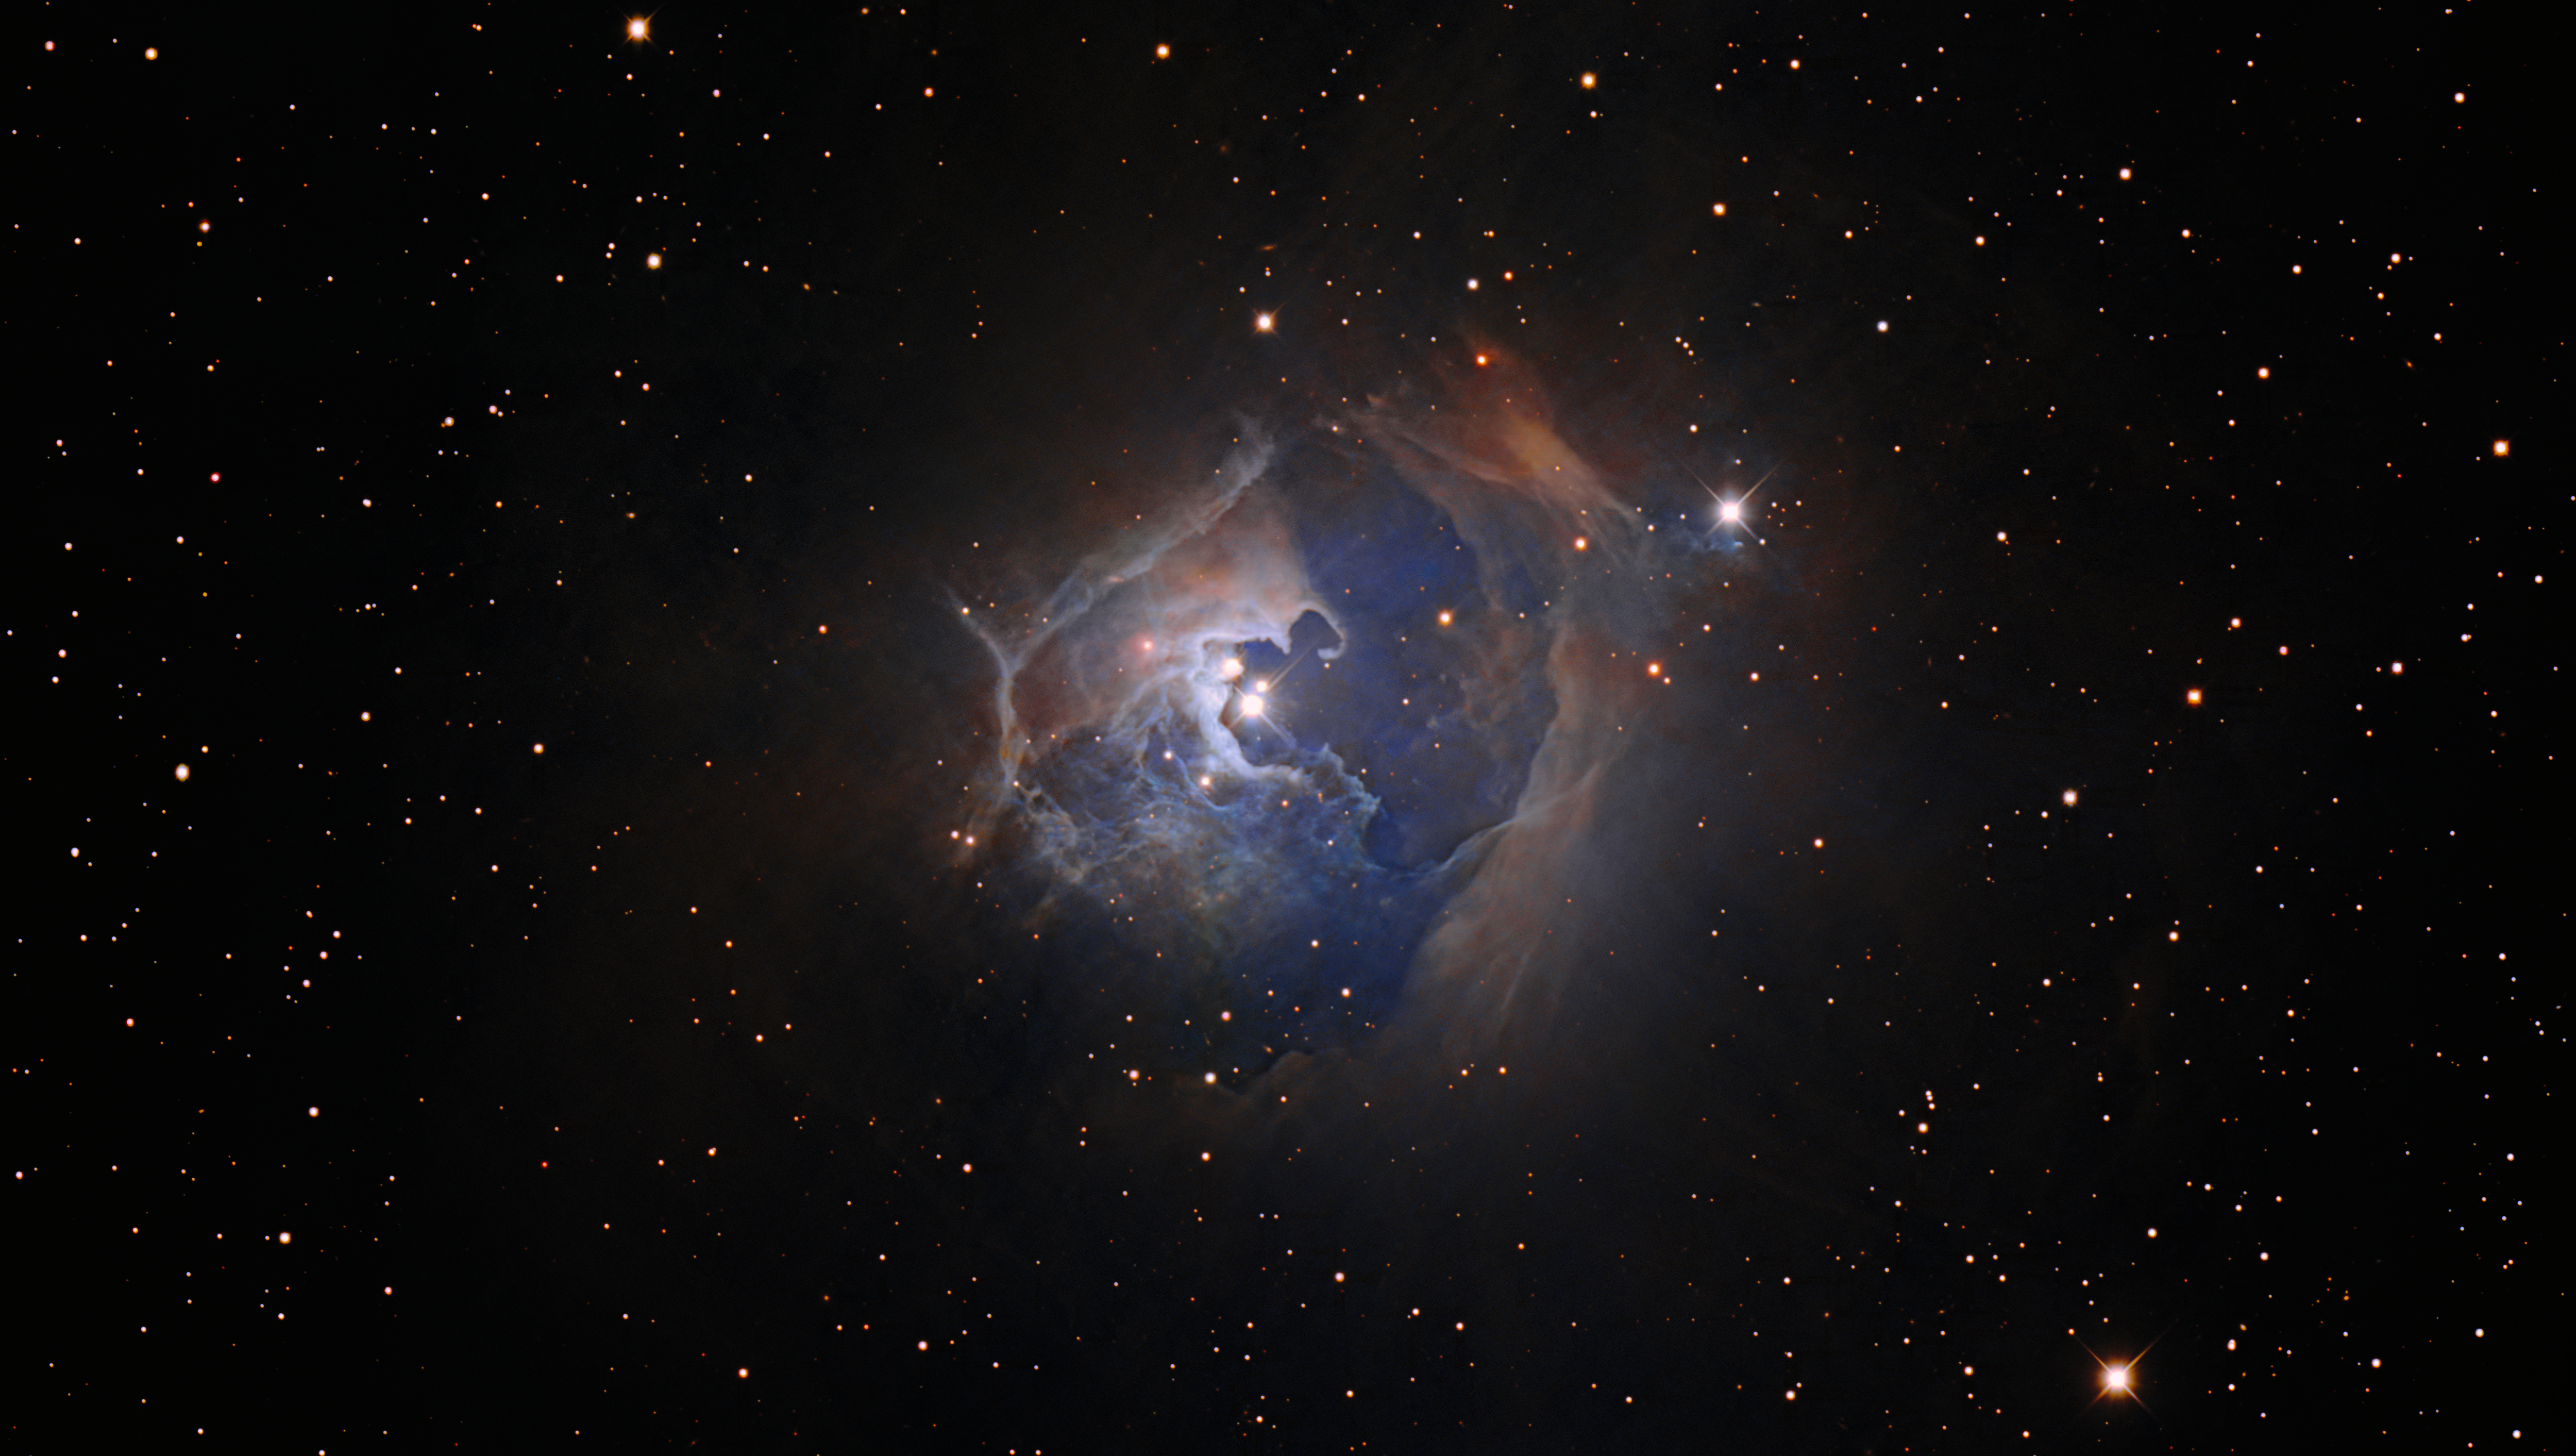

Triple Stellar Treat

This observation captures the variable star HP Tau, which lies more than 550 light-years from Earth in the constellation Taurus. This image was created using data from the Nicholas U. Mayall 4-meter Telescope at Kitt Peak National Observatory (KPNO), a Program of NSF NOIRLab. HP Tau is a T Tauri star, a young and chaotic type of star that is settling into a more sedate phase of stellar life known as the main sequence. The length of time that a star spends on the main sequence will depend on its mass. Our Sun, for example, is about halfway through its roughly 10-billion-year main-sequence lifetime.

HP Tau is part of a triple star system — the three separate stars are visible at the center of this image — surrounded by a large arcing reflection nebula. These nebulae, as the name suggests, reflect the light from nearby stars rather than glowing like emission nebulae elsewhere in the Universe.

Credit: KPNO/NOIRLab/NSF/AURA/T.A. Rector (University of Alaska Anchorage/NSF NOIRLab)Image processing: T.A. Rector (University of Alaska Anchorage/NSF NOIRLab), M. Zamani (NSF NOIRLab) & D. de Martin (NSF NOIRLab)